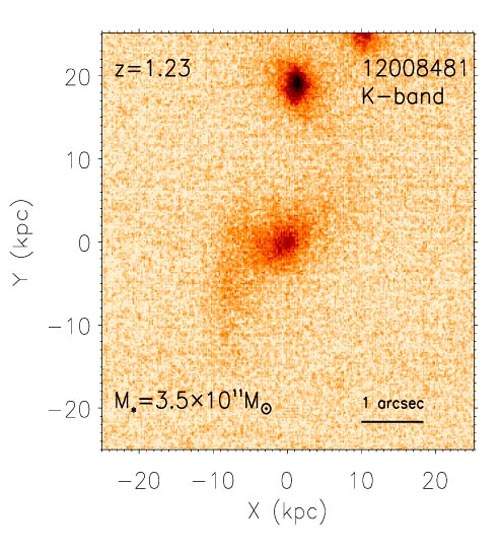

NIRI image of Galaxy 12008481

The NIRI/Altair near-infrared (K band) image of galaxy 12008481 shows that the stellar mass is physically compact, while the sub-structure within the image is evidence of past minor mergers. Read more at https://www.gemini.edu/node/11392.

Credit: NOIRLab/Gemini Observatory/AURA